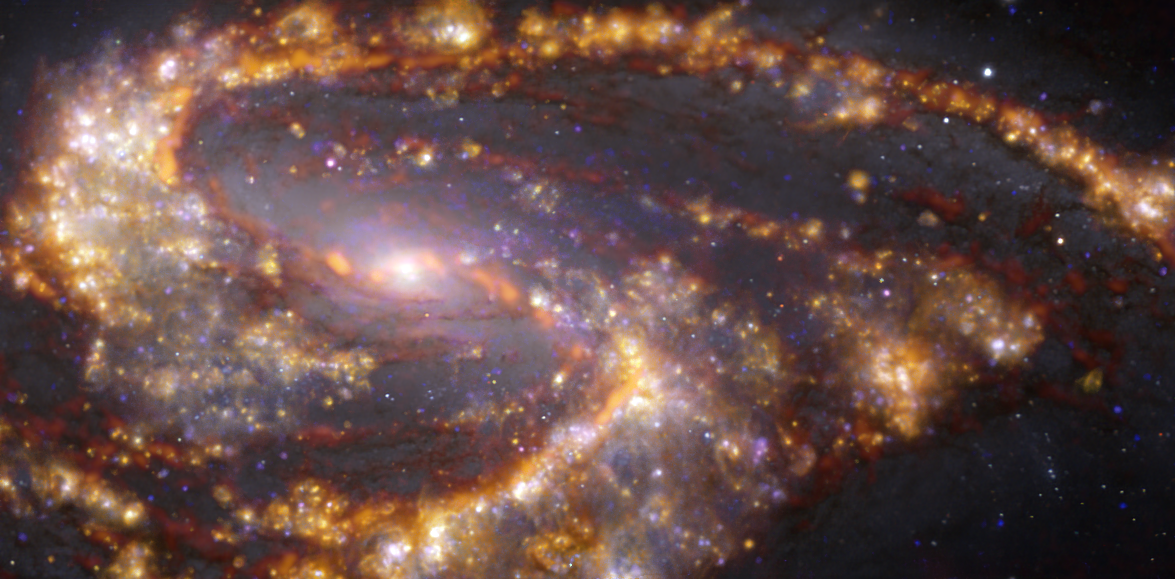

NGC 3627 as seen with the VLT and ALMA at several wavelengths of light

This image of the nearby galaxy NGC 3627 was obtained by combining observations taken with the Multi-Unit Spectroscopic Explorer (MUSE) on ESO’s Very Large Telescope (VLT) and with the Atacama Large Millimeter/submillimeter Array (ALMA), in which ESO is a partner. NGC 3627 is a spiral galaxy located approximately 31 million light-years from Earth in the constellation Leo. The image is a combination of observations conducted at different wavelengths of light to map stellar populations and gas. ALMA’s observations are represented in brownish-orange tones and highlight the clouds of cold molecular gas that provide the raw material from which stars form. The MUSE data show up mainly in gold and blue. The bright golden glows map warm clouds of mainly ionised hydrogen, oxygen and sulphur gas, marking the presence of newly born stars, while the bluish regions reveal the distribution of slightly older stars.

The image was taken as part of the Physics at High Angular resolution in Nearby GalaxieS (PHANGS) project, which is making high-resolution observations of nearby galaxies with telescopes operating across the electromagnetic spectrum.

Credit: ESO/ALMA (ESO/NAOJ/NRAO)/PHANGS